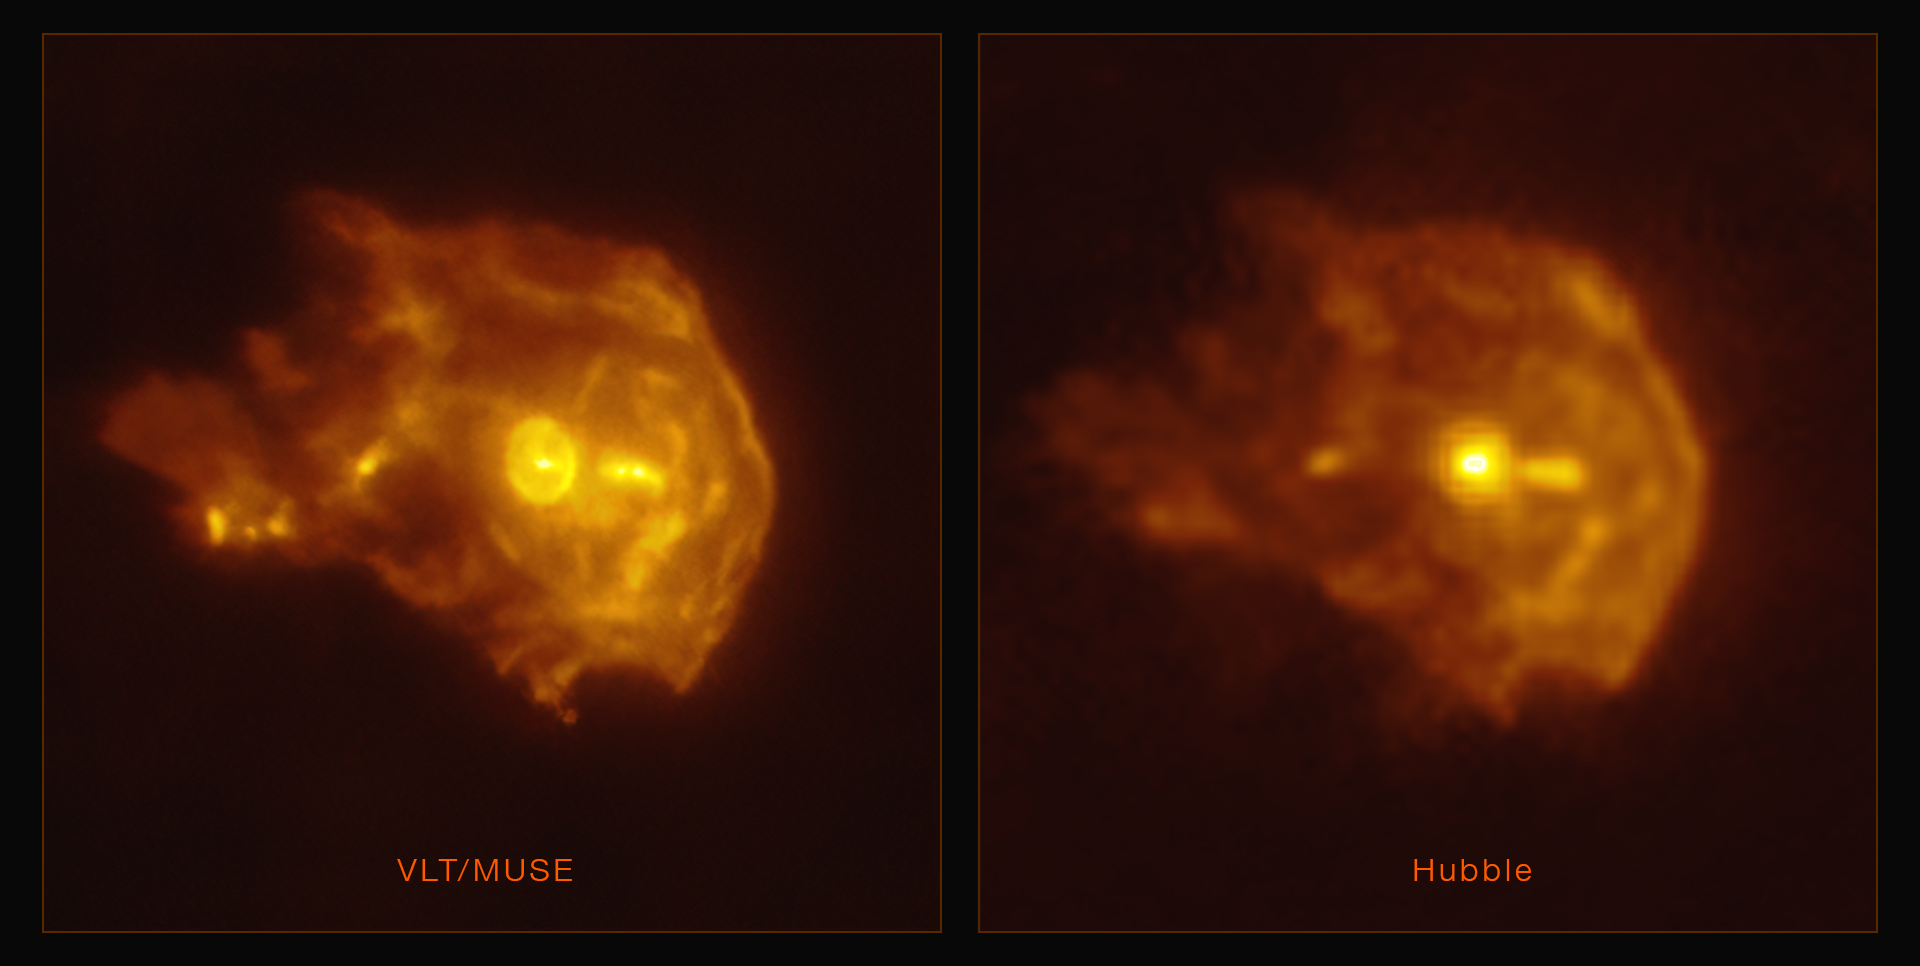

VLT & Hubble views of the 244-440 young stellar object

These are two different views of the young stellar object 244-440 in the Orion Nebula, observed with ESO’s Very Large Telescope (left) and Hubble (right). The VLT image was obtained with the Multi Unit Spectroscopic Explorer (MUSE) instrument. Thanks to the VLT’s adaptive optics facility, which corrects the blur caused by atmospheric turbulence, this is the sharpest image ever taken of this object. Click here for a more detailed description of this object.

Credit: ESO/Kirwan et al. HST: R. O'Dell